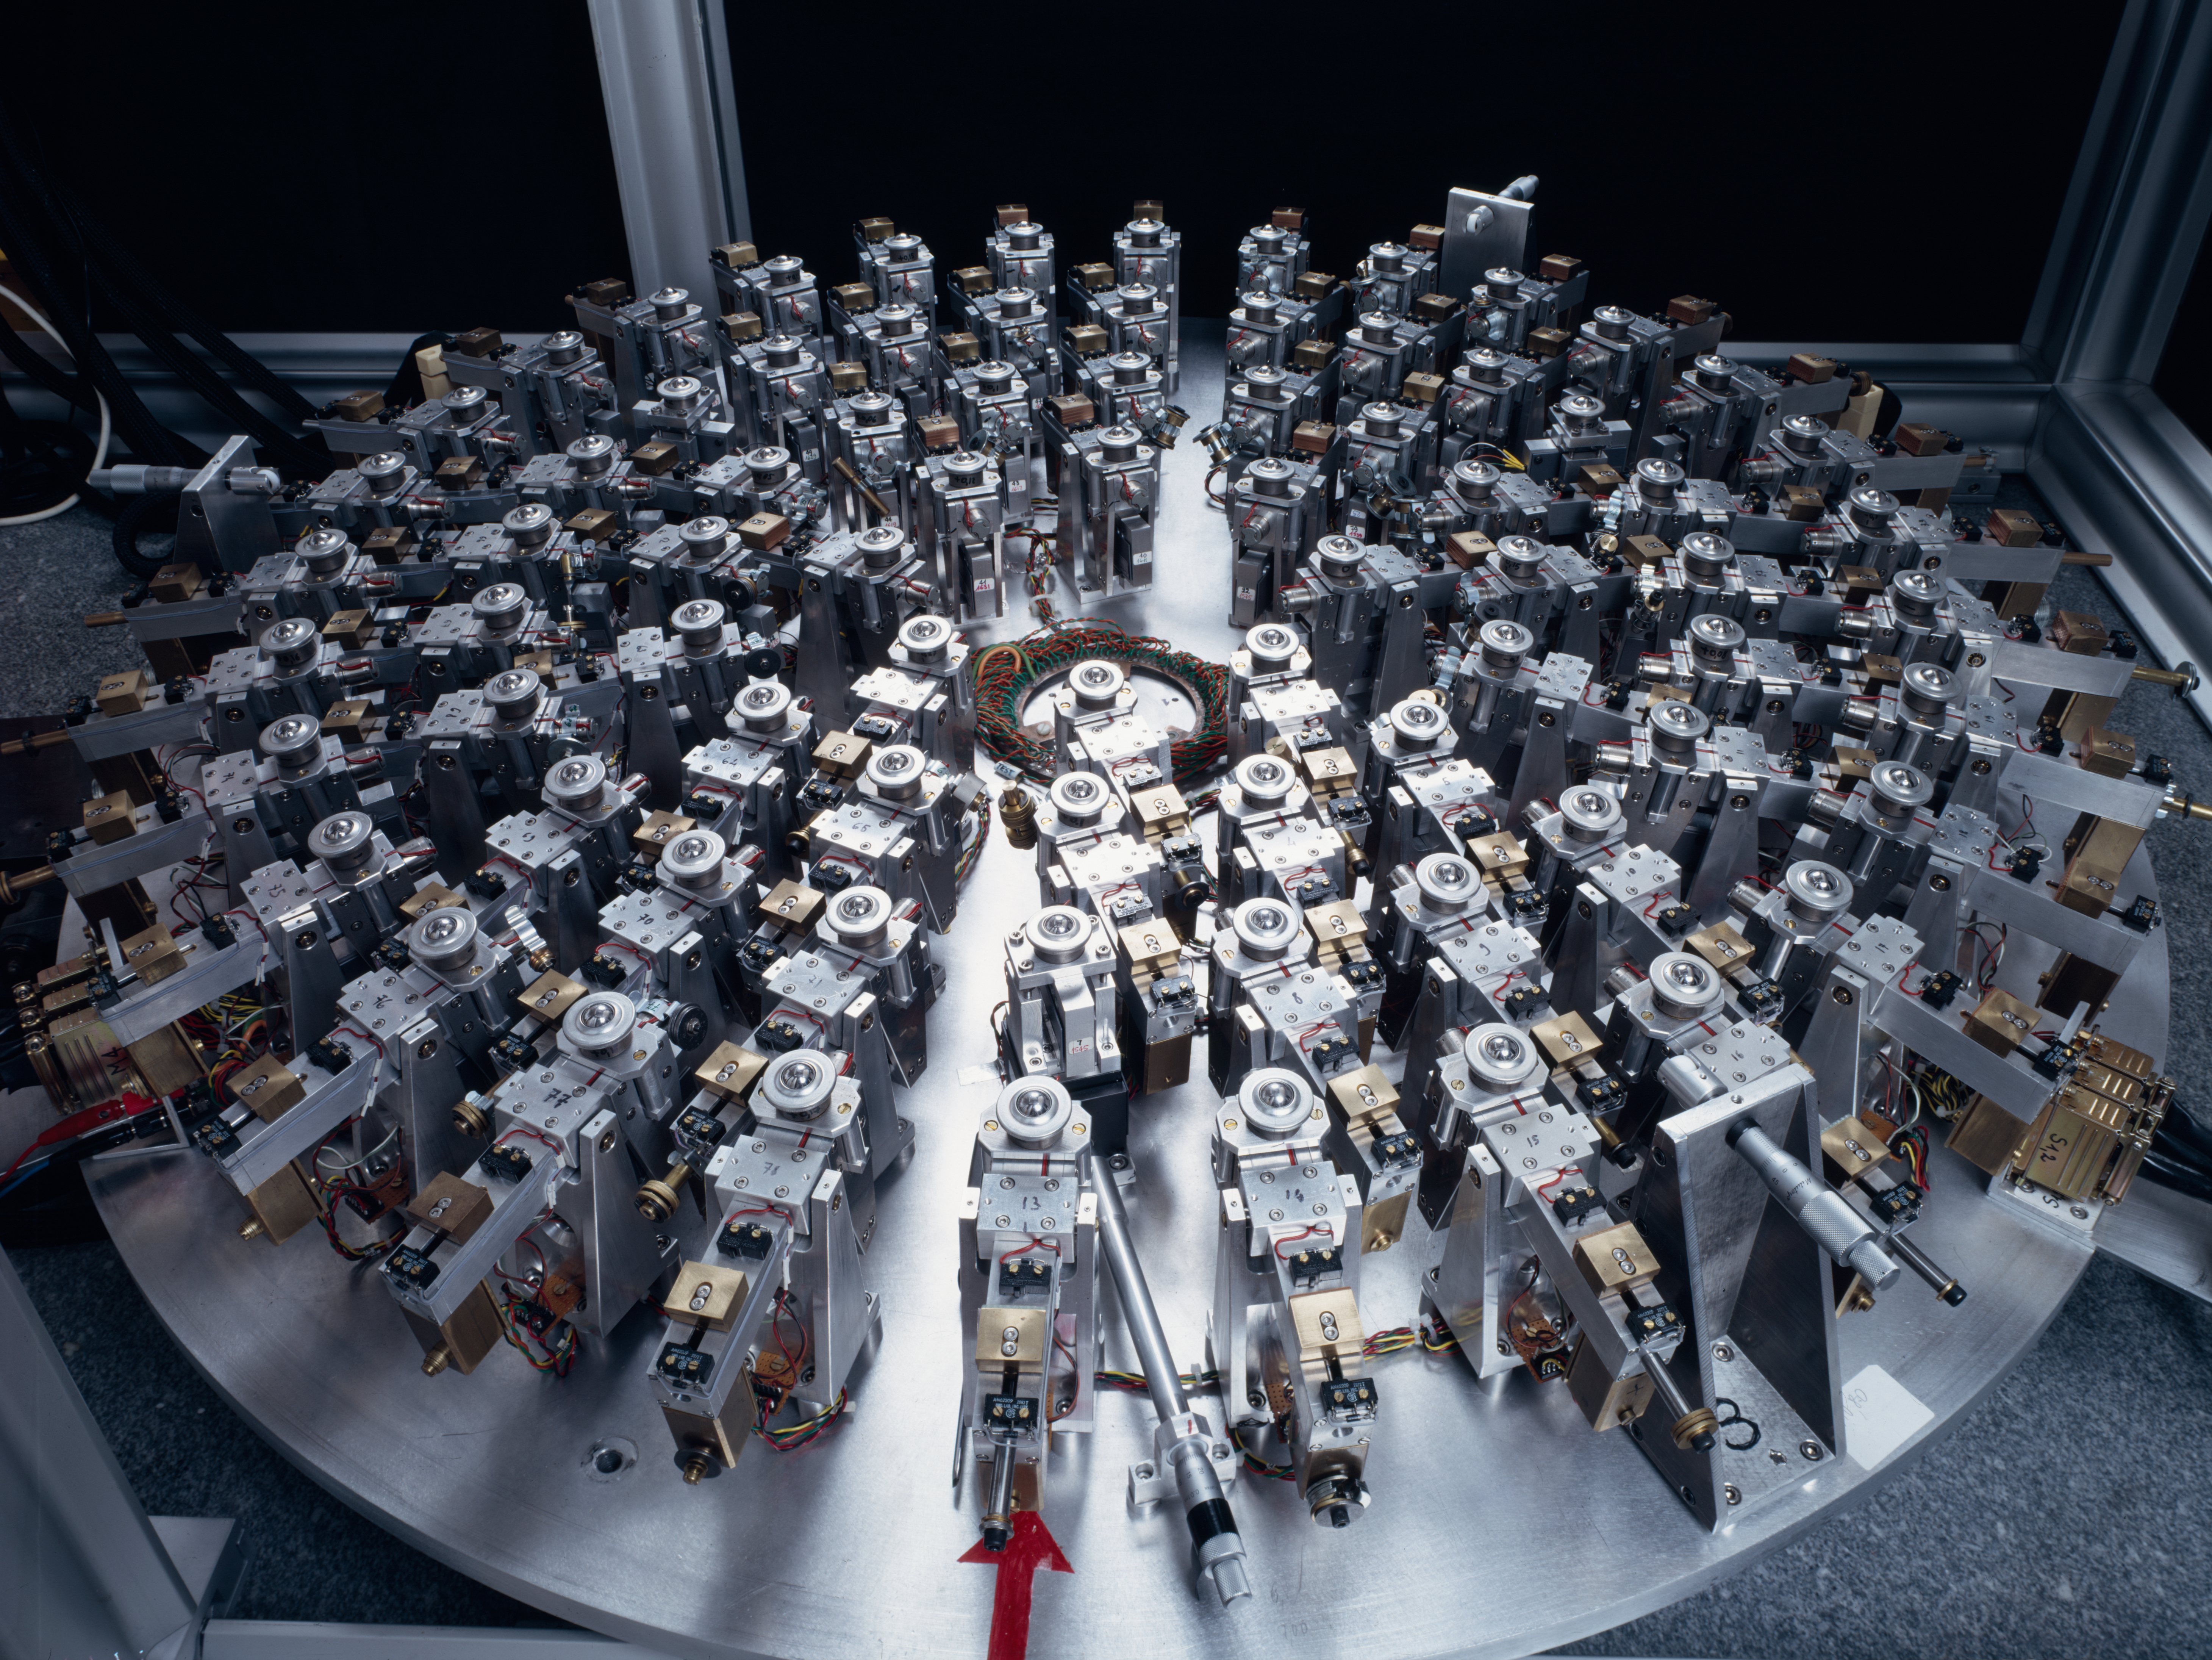

ESO 1-metre telescope experiment

1-metre telescope supports for the active optics experiment at the ESO headquarters in Garching in 1987. This support model was later used for the NTT mirror.

Credit: ESO